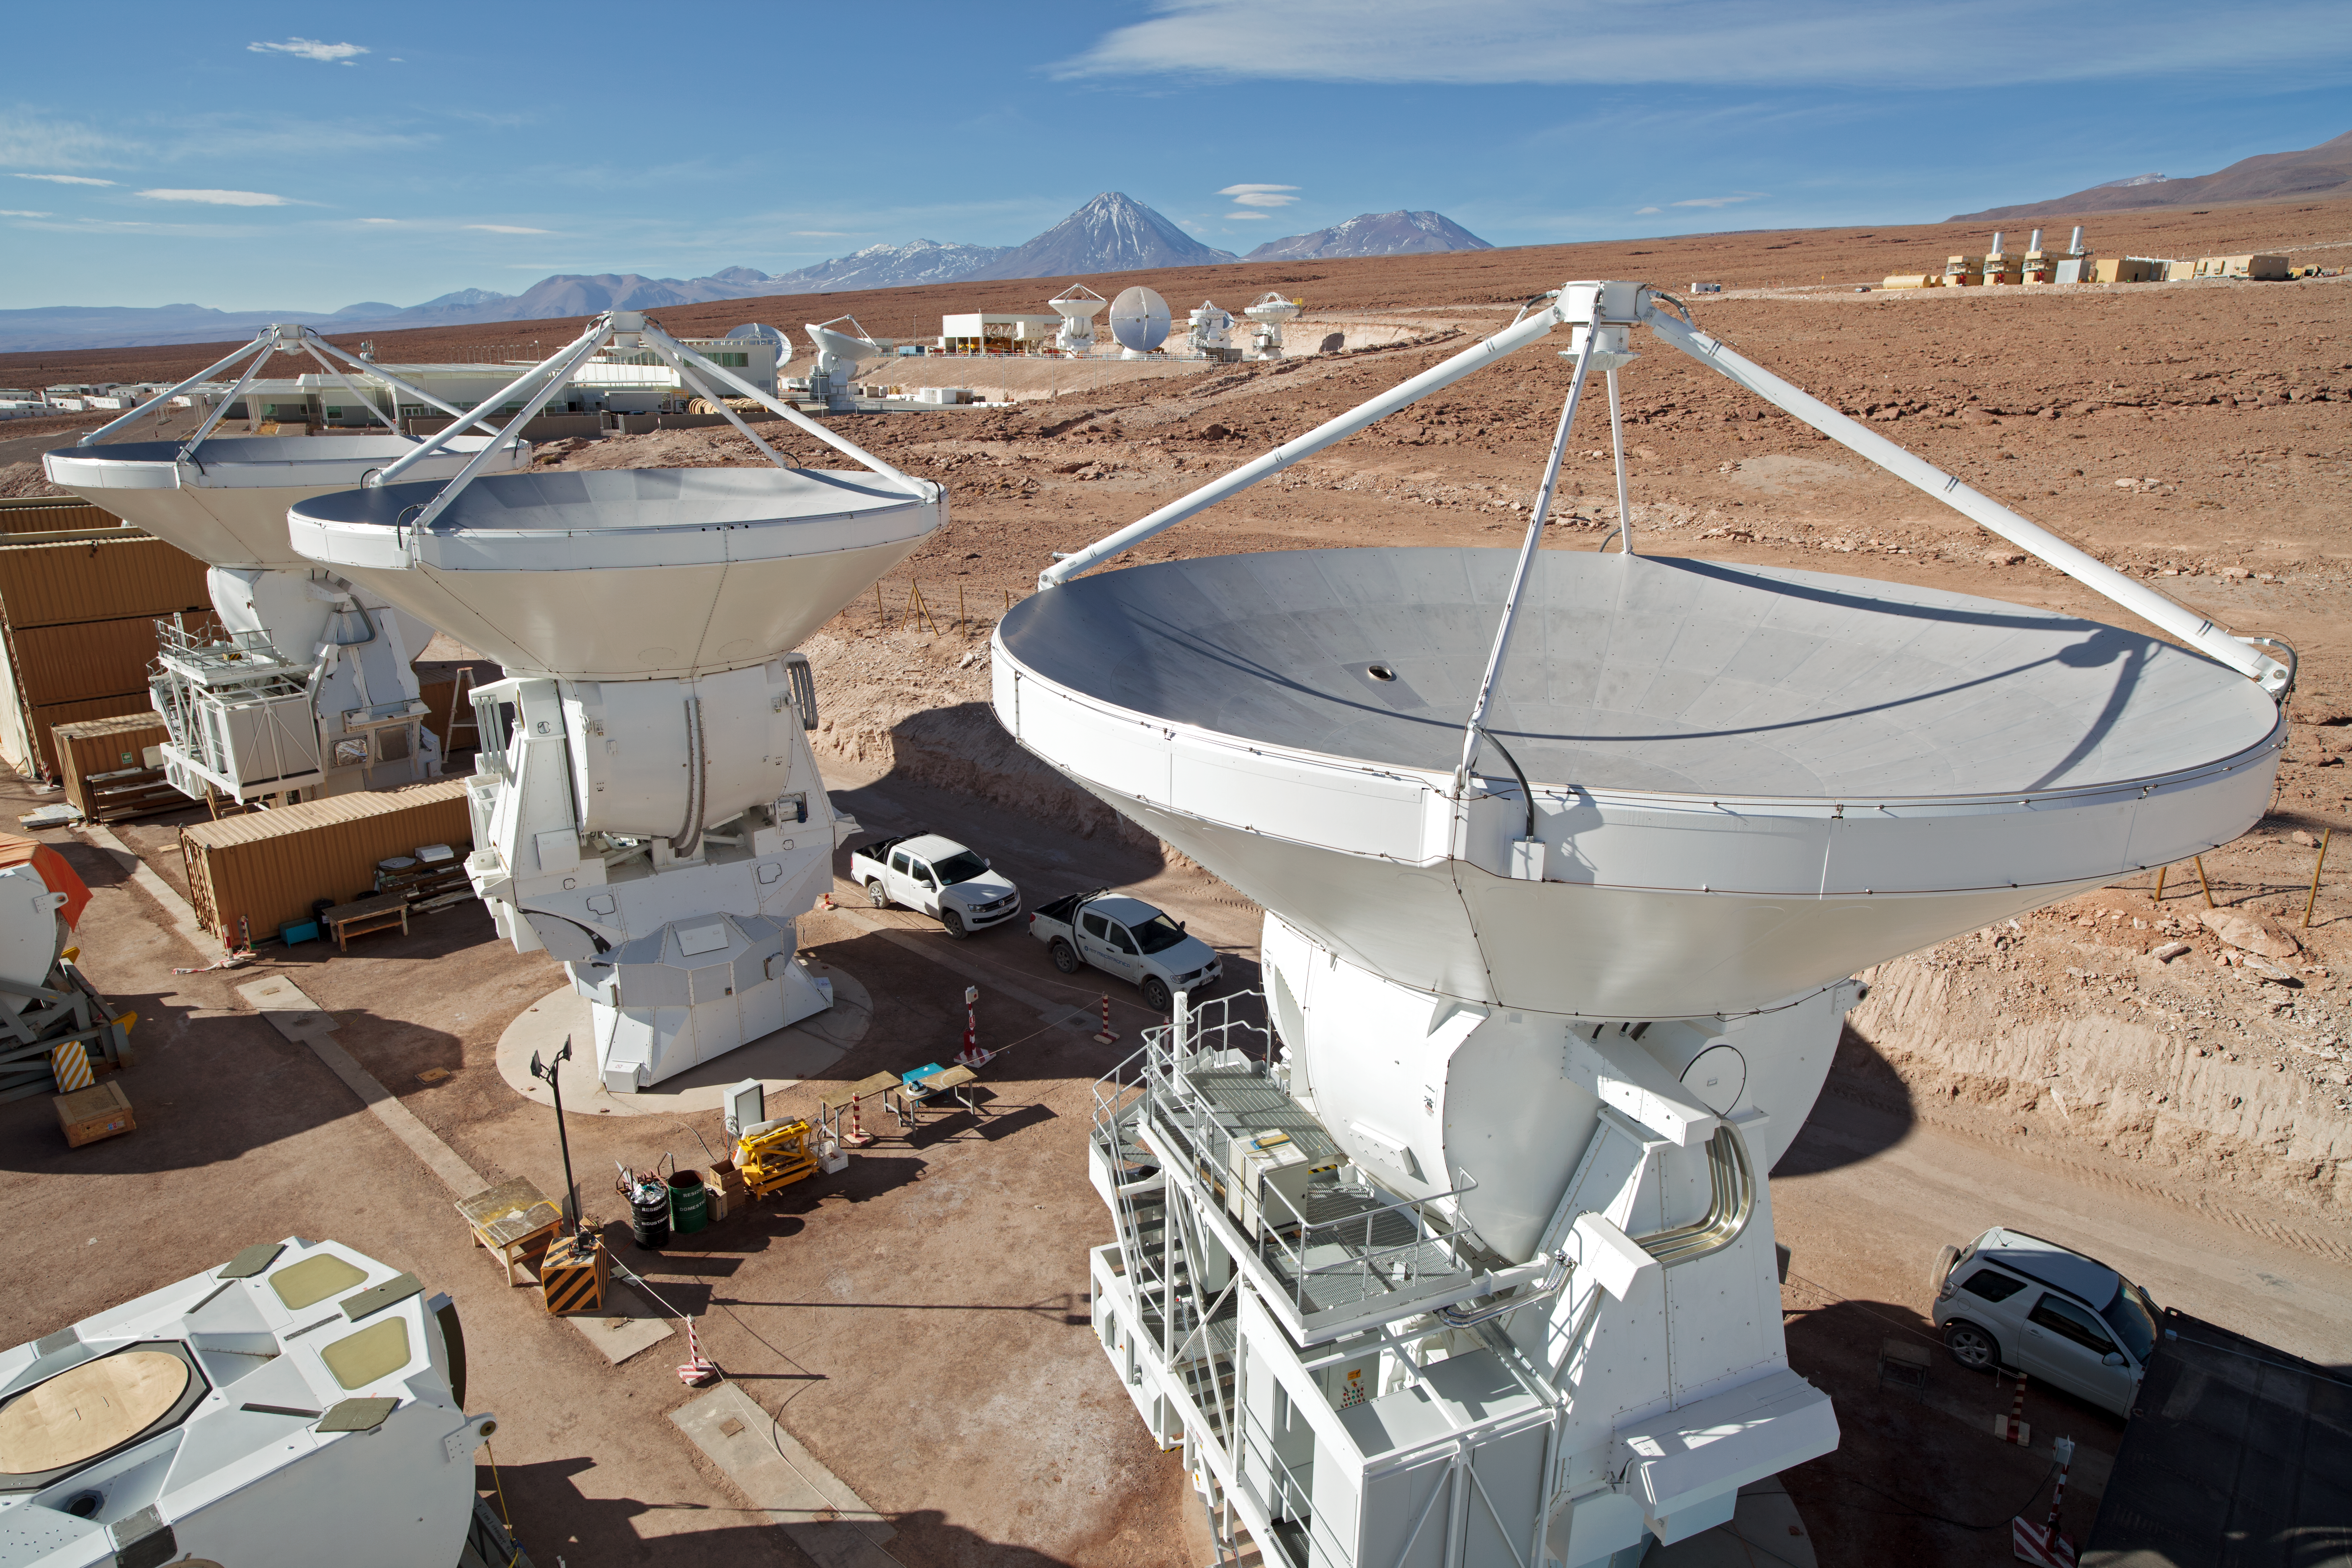

European antennas at ALMA’s Operations Support Facility

In this photograph from 2012, we see antennas destined to become part of the Atacama Large Millimeter/submillimeter Array (ALMA). The three antennas in the foreground, as well as some of those in the background, were supplied by ESO as part of its contribution to ALMA, through a contract with the European AEM Consortium [1]. In total ESO is providing 25 of the 12-metre-diameter antennas. A further twenty-five 12-metre antennas are provided by the North American ALMA partner, while the remainder, a set of twelve 7-metre and four 12-metre antennas comprising the Atacama Compact Array, are provided by the East Asian ALMA partner.

The antennas are seen here at ALMA’s Operations Support Facility (OSF), at an altitude of 2900 metres in the foothills of the Chilean Andes. Those in the foreground are in the AEM Site Erection Facility, where the antennas are assembled and rigorously tested before they are handed over to the observatory. The antennas in the background have been handed over, and are undergoing further tests or having their sensitive receivers installed. Once the antennas are ready, they are transported to the Array Operations Site, on the Chajnantor Plateau at an altitude of 5000 metres. There, they join their counterparts as part of the ALMA array, working to study some of the deepest questions of our cosmic origins. Even once all the antennas are ready, the OSF will remain the centre of activities for the daily operation of ALMA, as a workplace for astronomers and the teams responsible for maintaining the observatory.

On the horizon is the Andes mountain range, the tallest peak belonging to the conical volcano, Licancabur. Licancabur marks the border between Chile and Bolivia and dominates the landscape of the area.

ALMA, an international astronomy facility, is a partnership of Europe, North America and East Asia in cooperation with the Republic of Chile. ALMA construction and operations are led on behalf of Europe by ESO, on behalf of North America by the National Radio Astronomy Observatory (NRAO), and on behalf of East Asia by the National Astronomical Observatory of Japan (NAOJ). The Joint ALMA Observatory (JAO) provides the unified leadership and management of the construction, commissioning and operation of ALMA.

Credit: ALMA (ESO/NAOJ/NRAO)